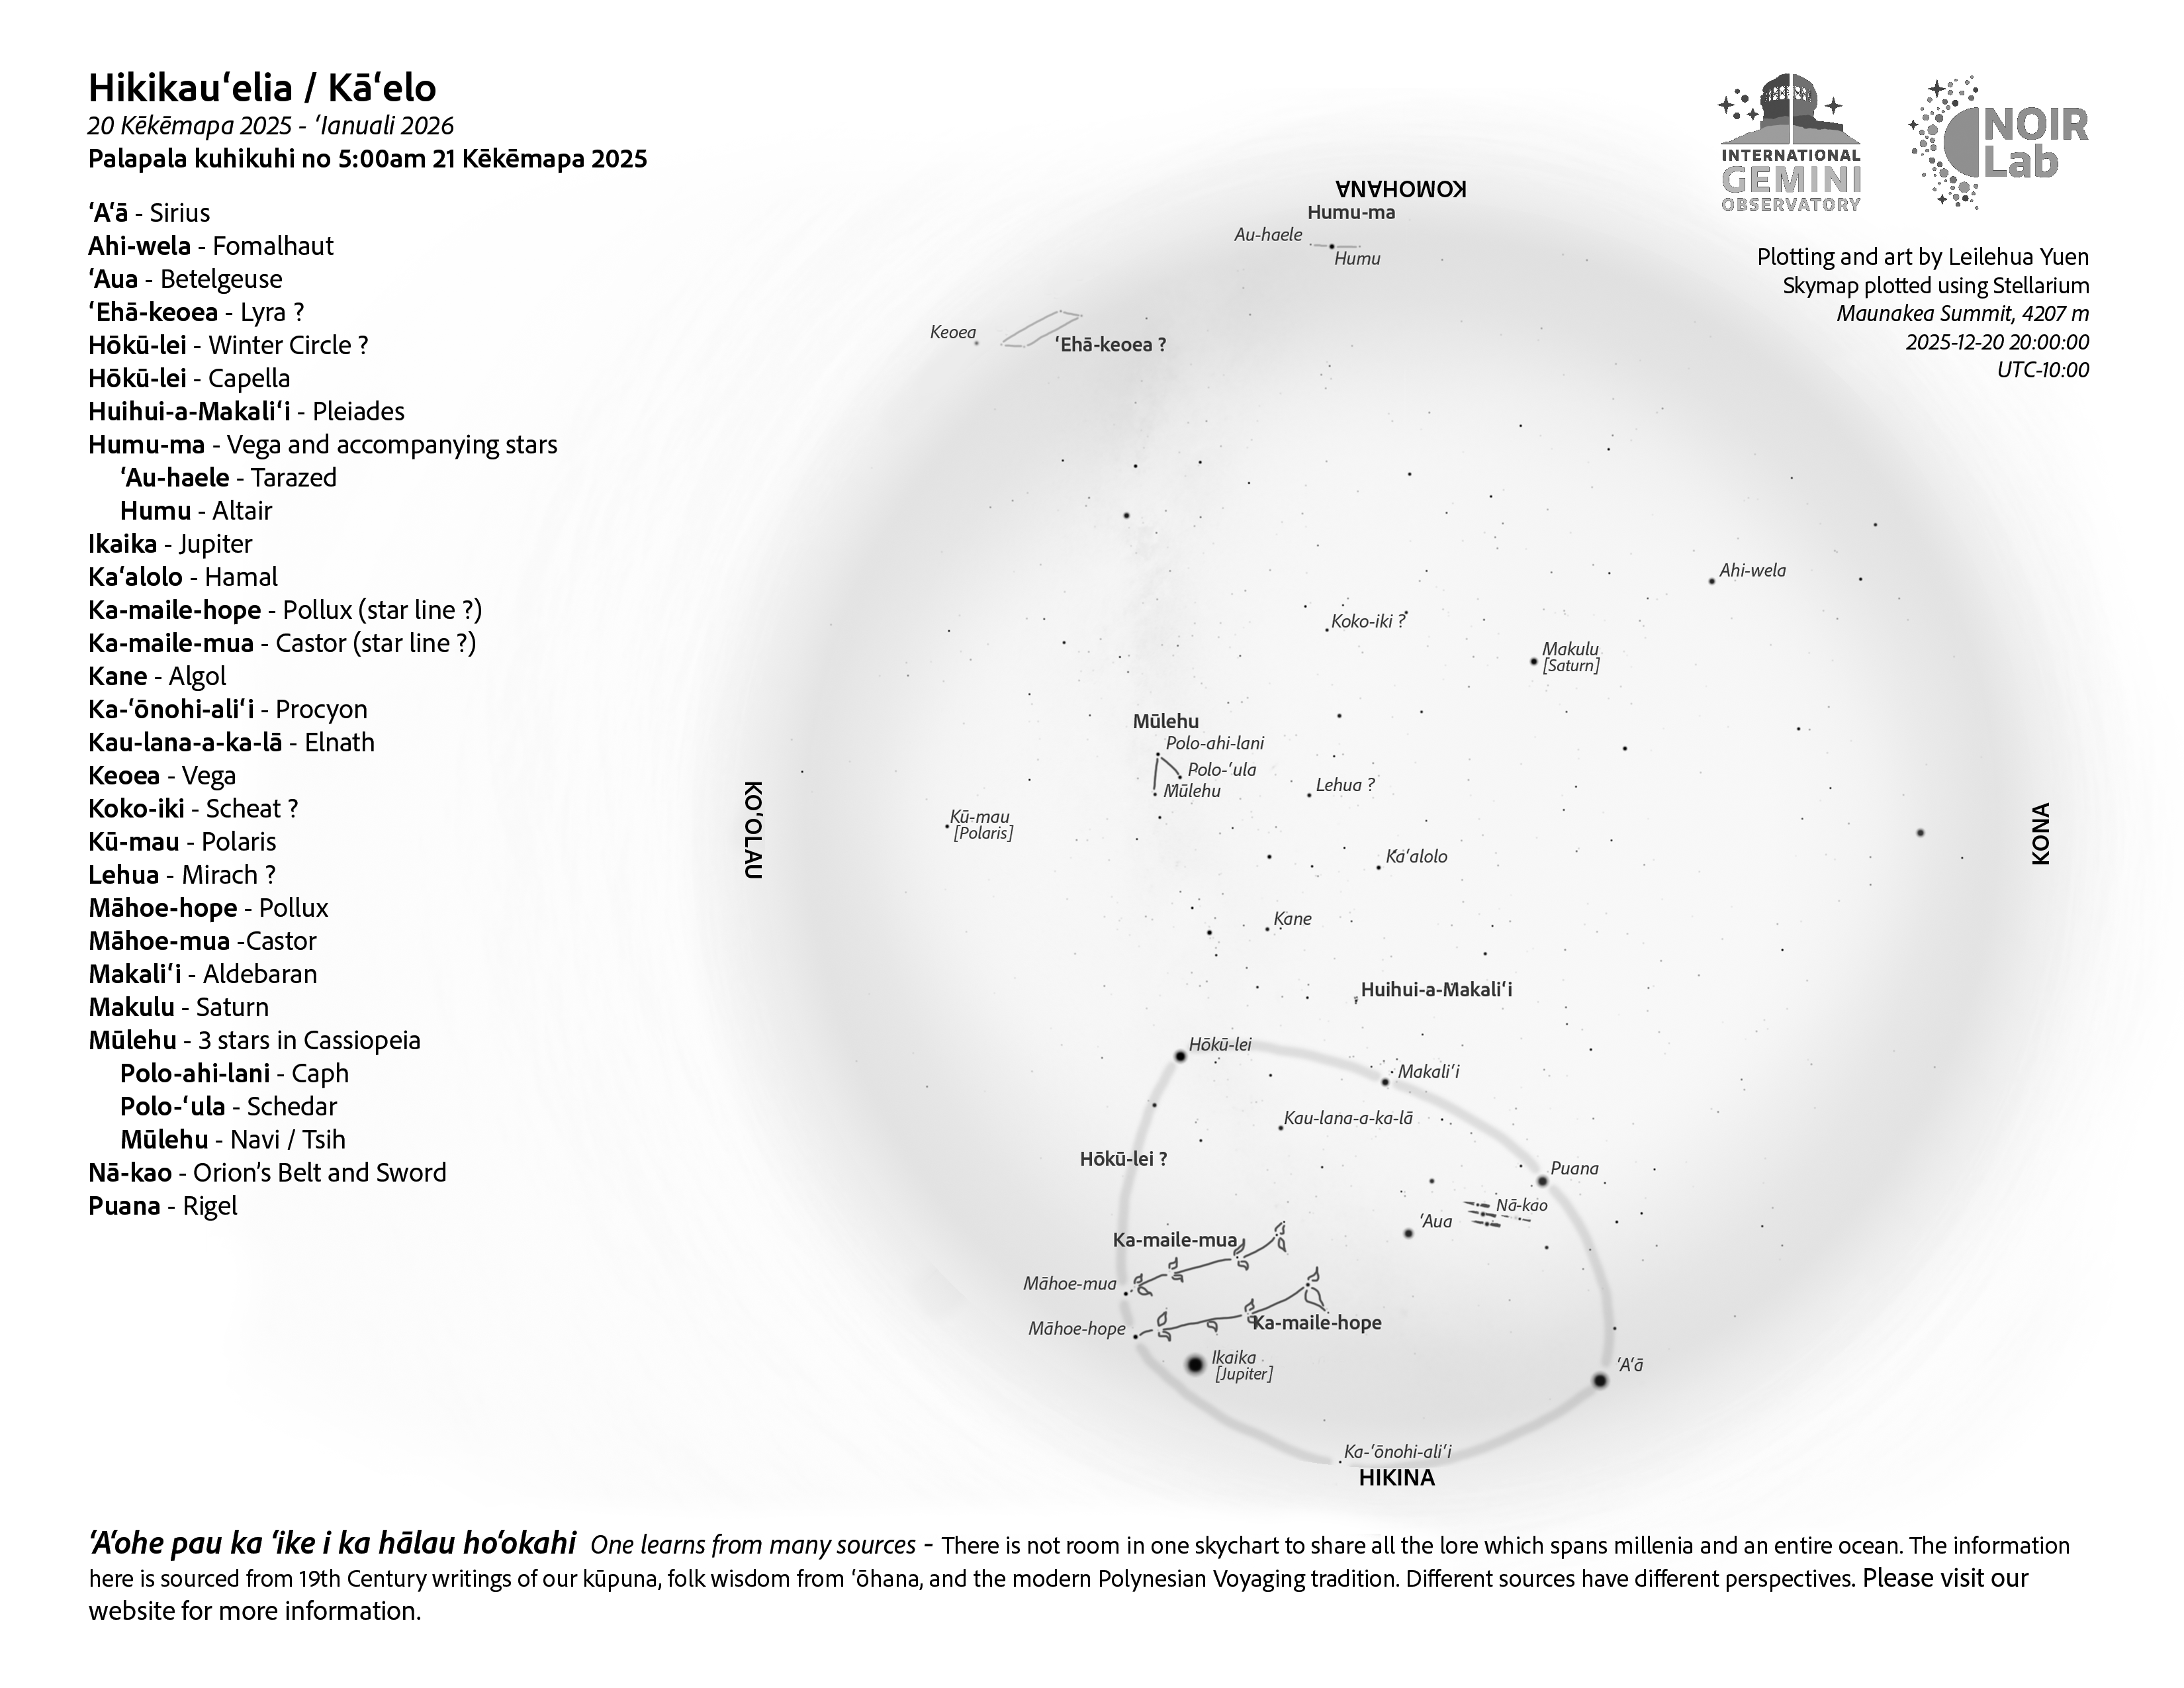

An evening view of the skies over Hawaiʻi for Hikikauʻelia (20 December – 18 January).

An evening view of the skies over Hawaiʻi for Hikikauʻelia (20 December – 18 January).

Credit: NOIRLab/NSF/AURA/L. Yuen